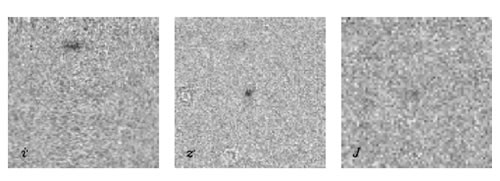

Most Distant Quasar Samples Conditions in the Young Universe

Images in the i’, z’ and J filters (from the CFHT and ESO NTT) centered on the highest known redshift quasar which was identified in the Canada-France High-z Quasar Survey. Each image covers 20 x 20 arcsec2.

Credit: International Gemini Observatory/NOIRLab/NSF/AURA